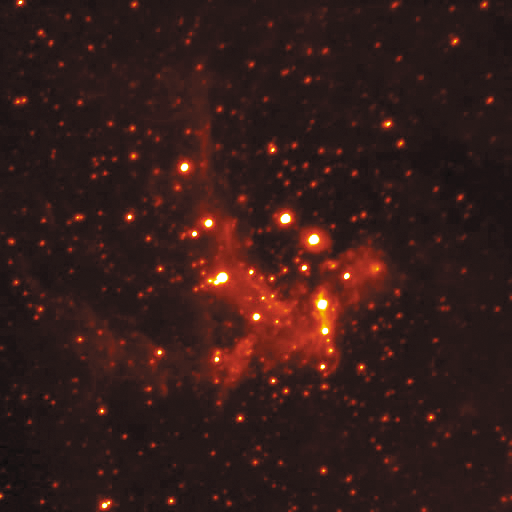

Galactic Center in Thermal IR

The center of our Milky Way Galaxy showing emission from hot gas that will either form stars or feed the supermassive black hole at the center of our galaxy. Technical Details: The image quality for this Brackett-alpha (hydrogen) line image is FWHM=0.35 arcsec. This image was obtained with the "Abu" thermal-infrared camera built by the National Optical Astronomy Observatory.

Credit: International Gemini Observatory/NOIRLab/Abu Team